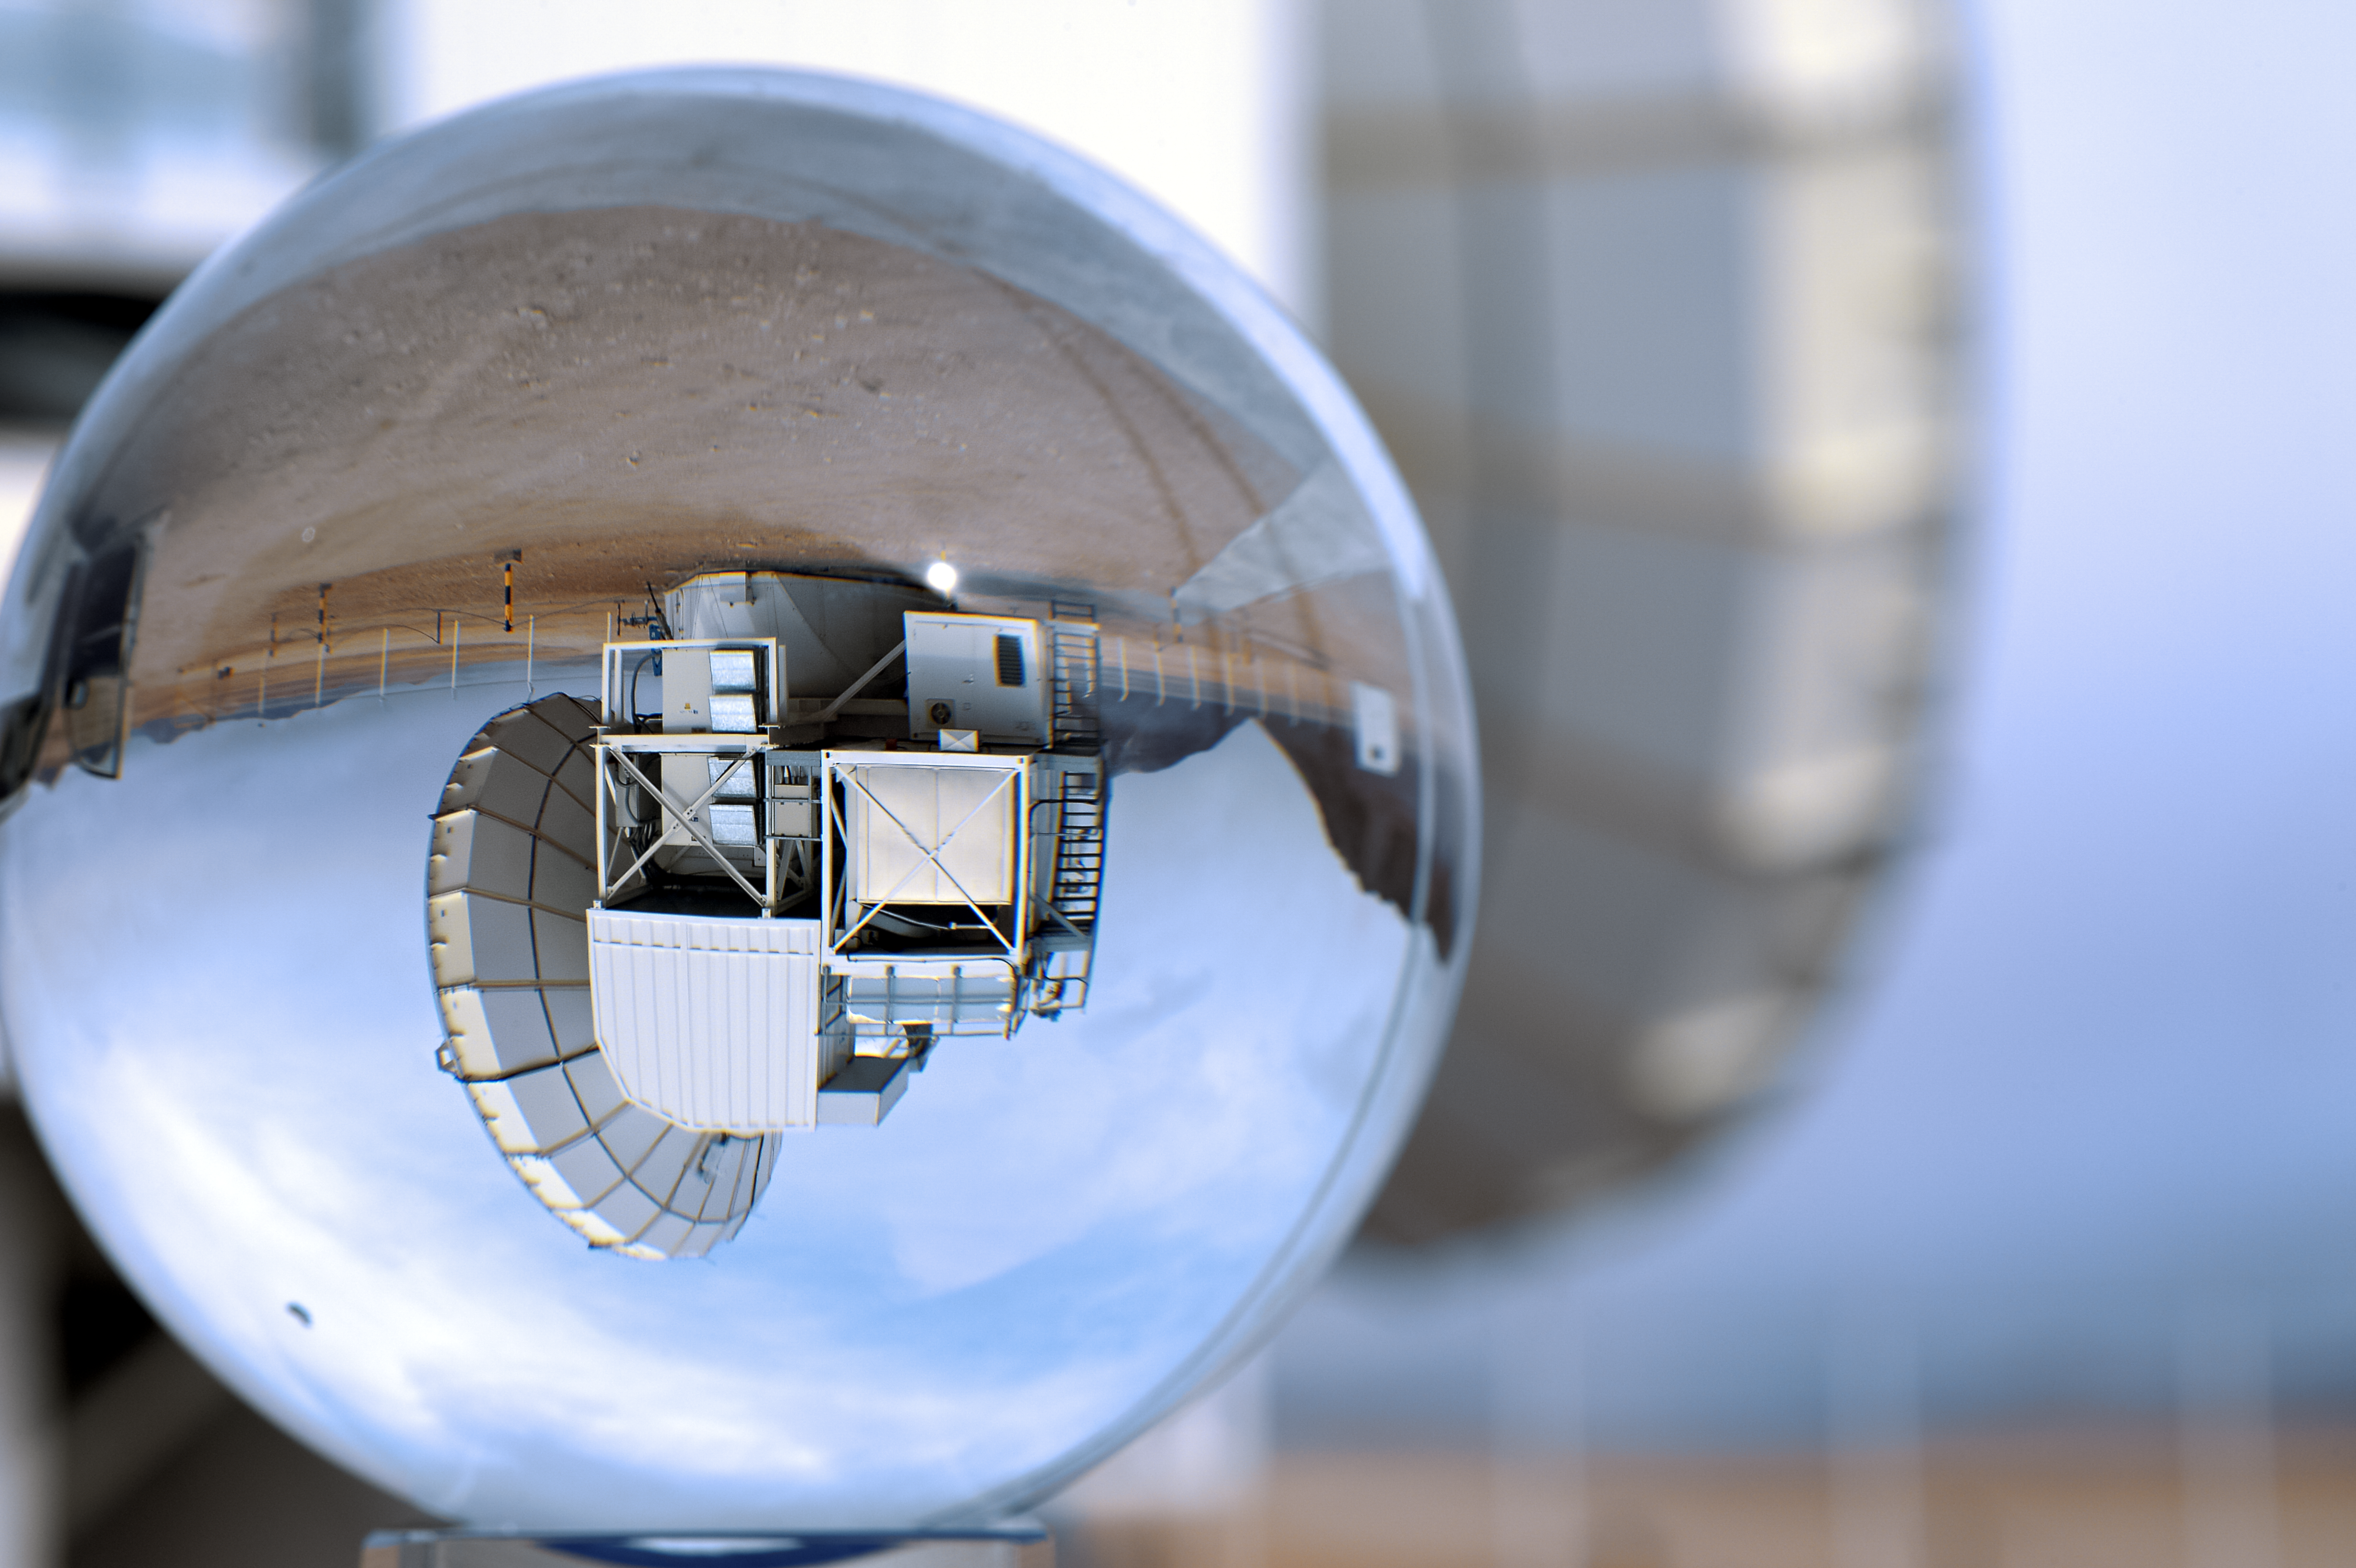

APEX in an orb

APEX inverted and distorted by a glass orb.

Credit: C. Durán/ESO